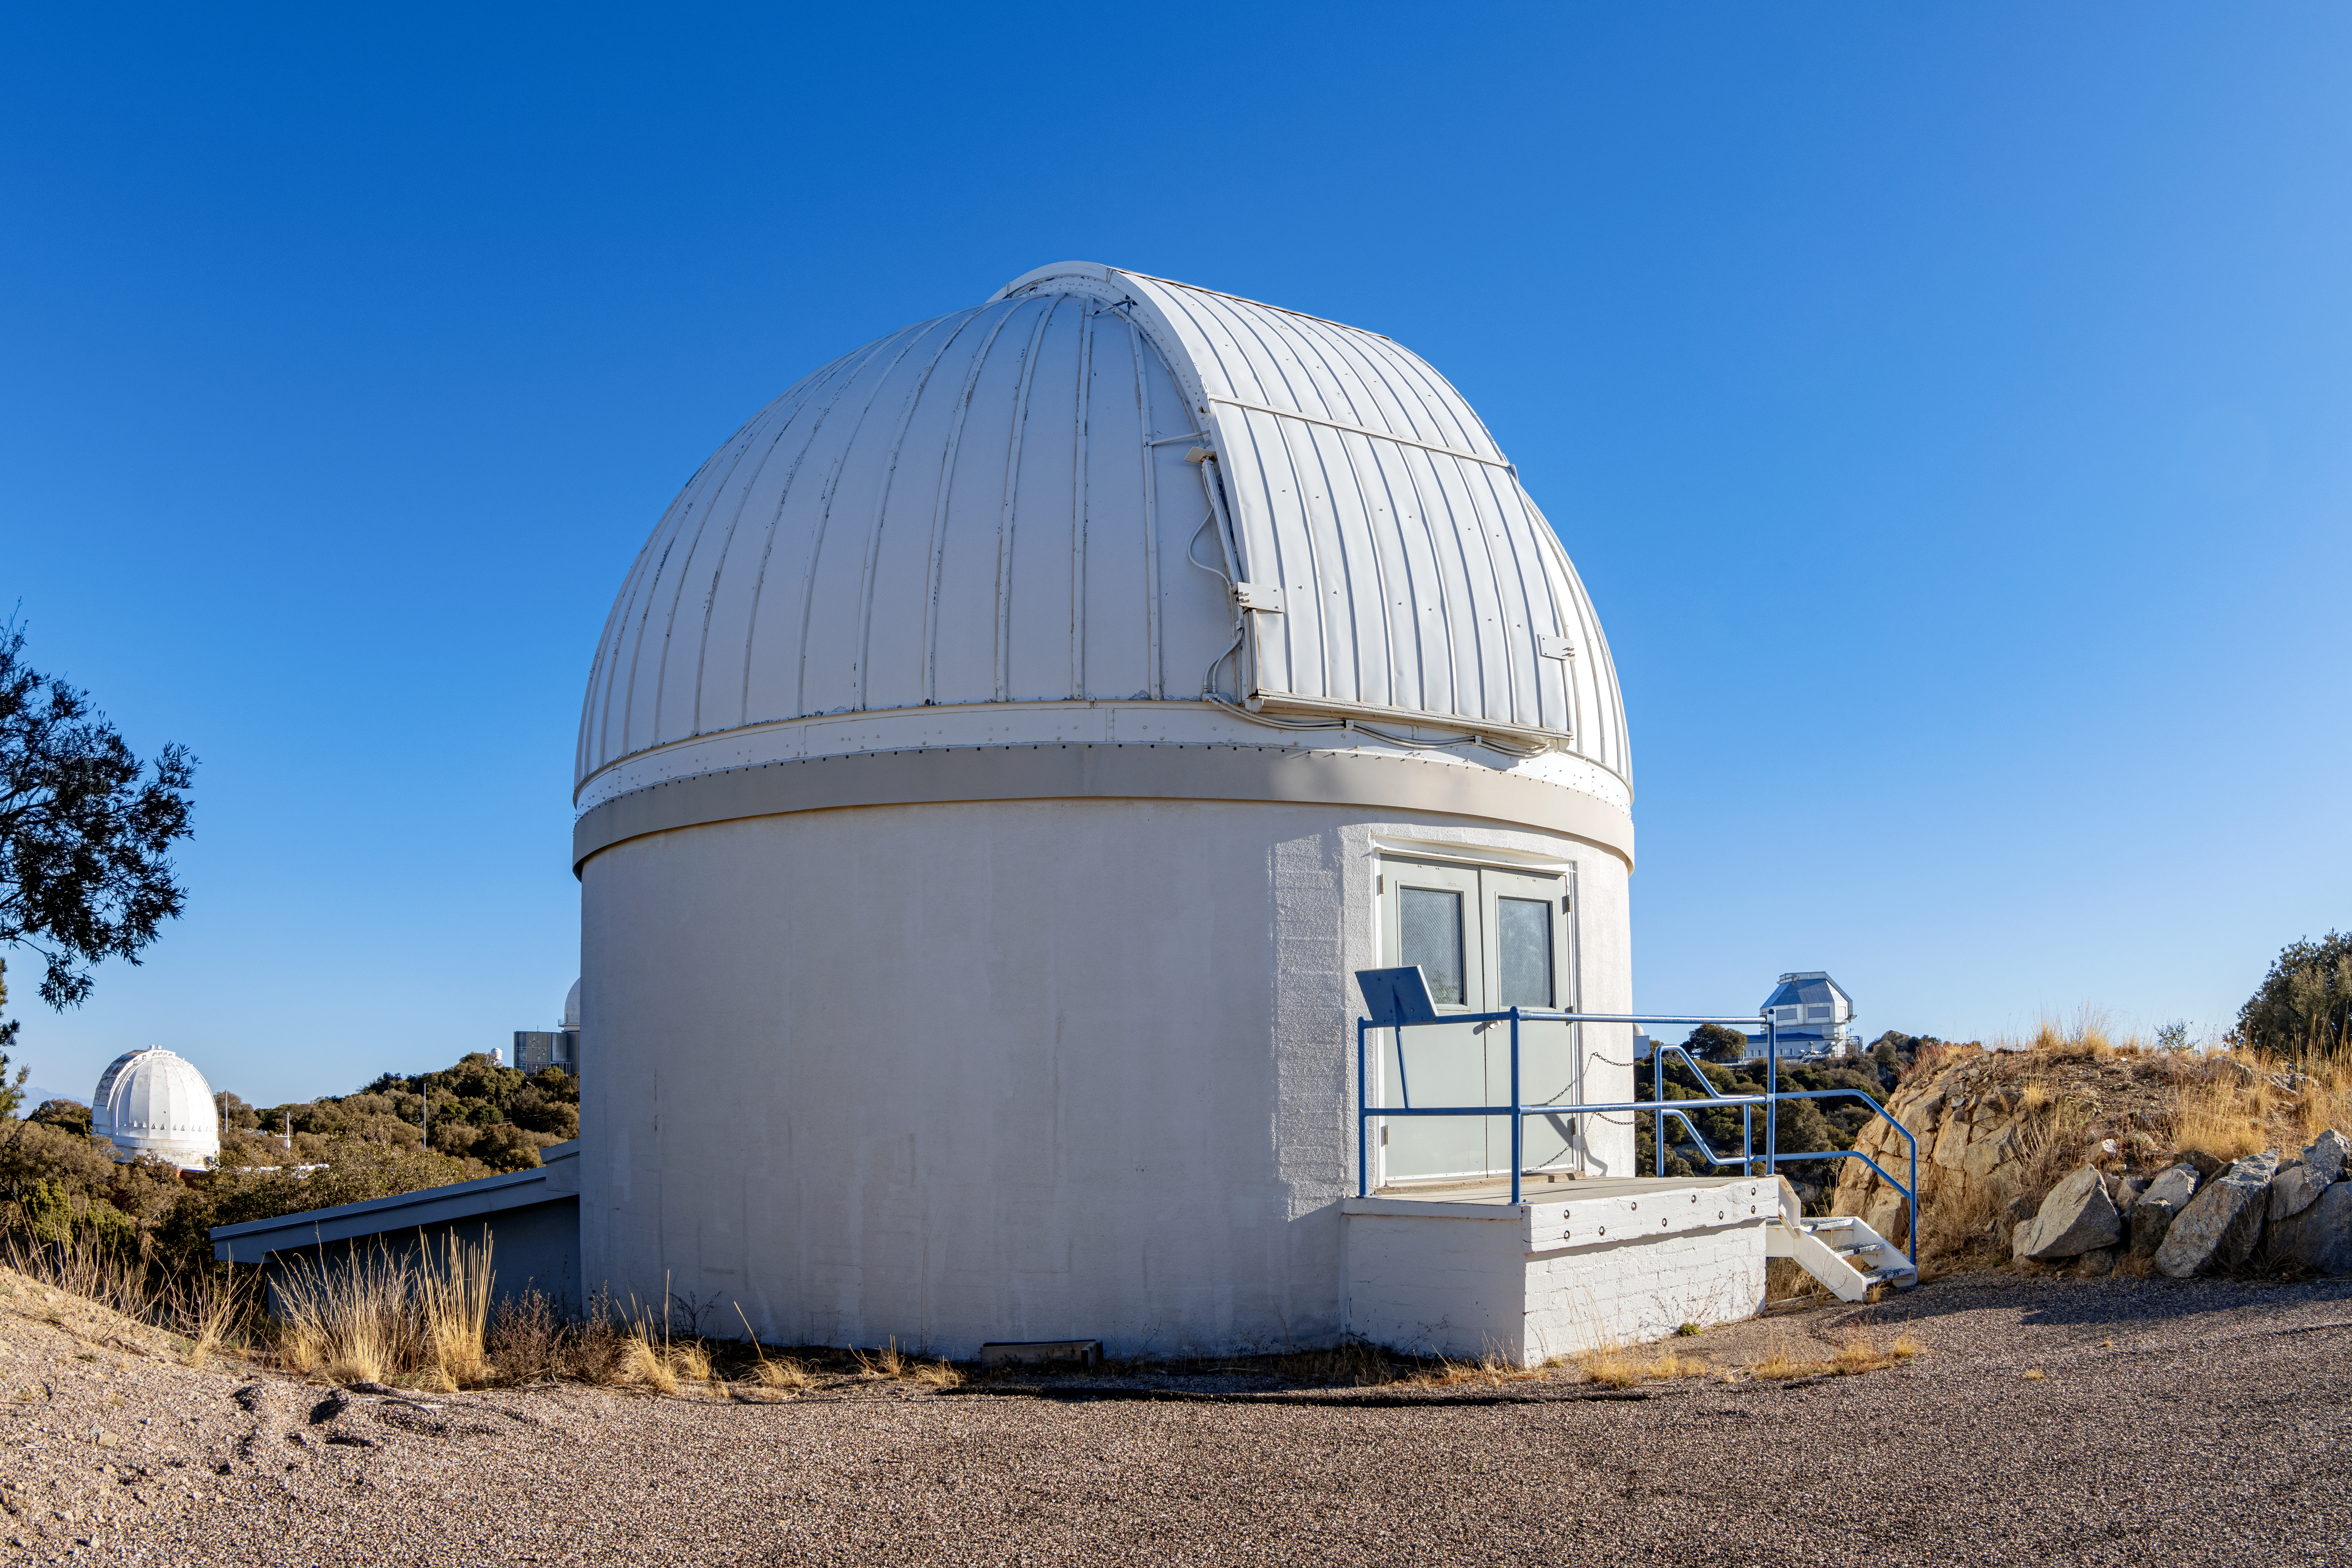

Burrell Schmidt Telescope

The Case Western Reserve University’s Burrell Schmidt Telescope wide-field telescope, owned and operated by Case Astronomy, shown here, is located at Kitt Peak National Observatory. It is used for deep wide-field imaging and sky surveys and was installed on Kitt Peak in 1979.

Credit: NOIRLab/AURA/NSF/T. Matsopoulos